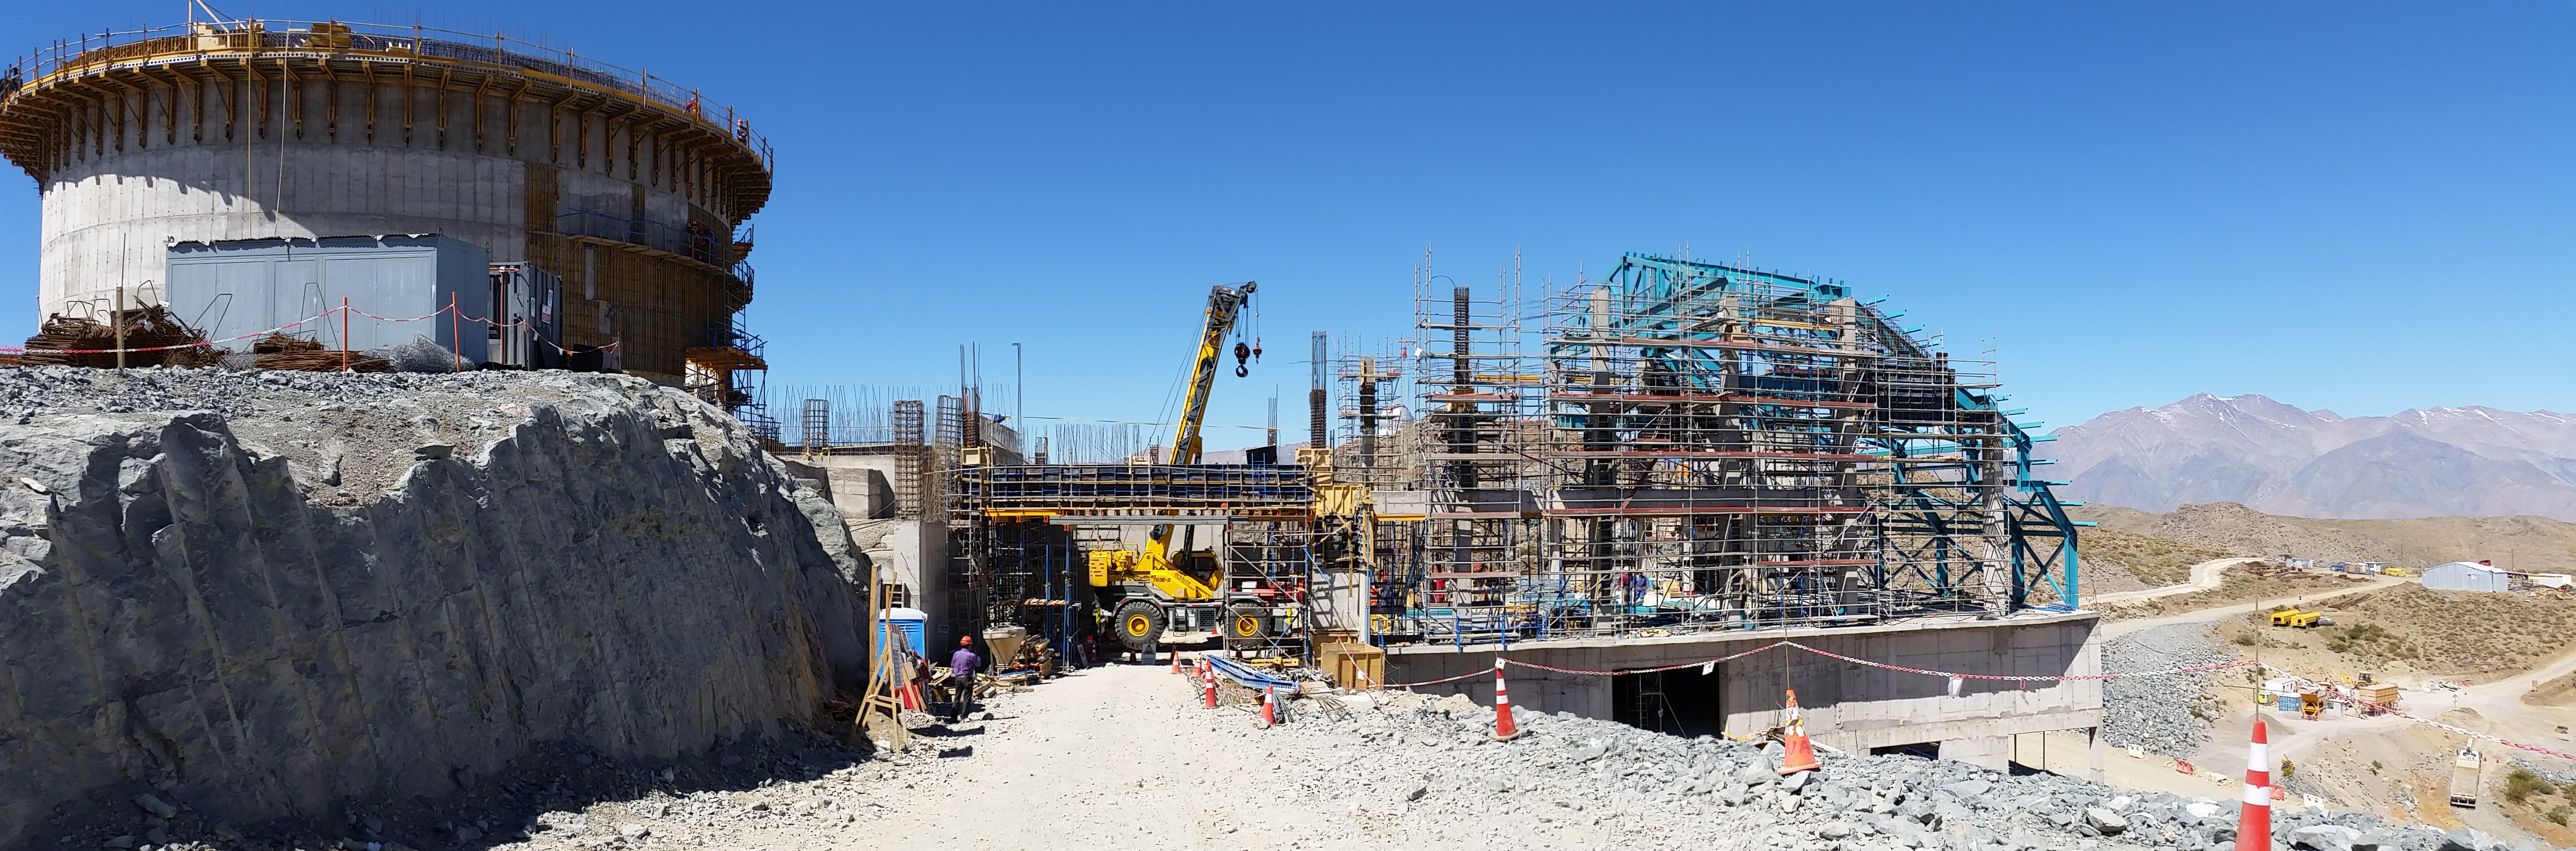

Third level

General views of the third level of the service building.

Credit: Rubin Observatory/NSF/AURA